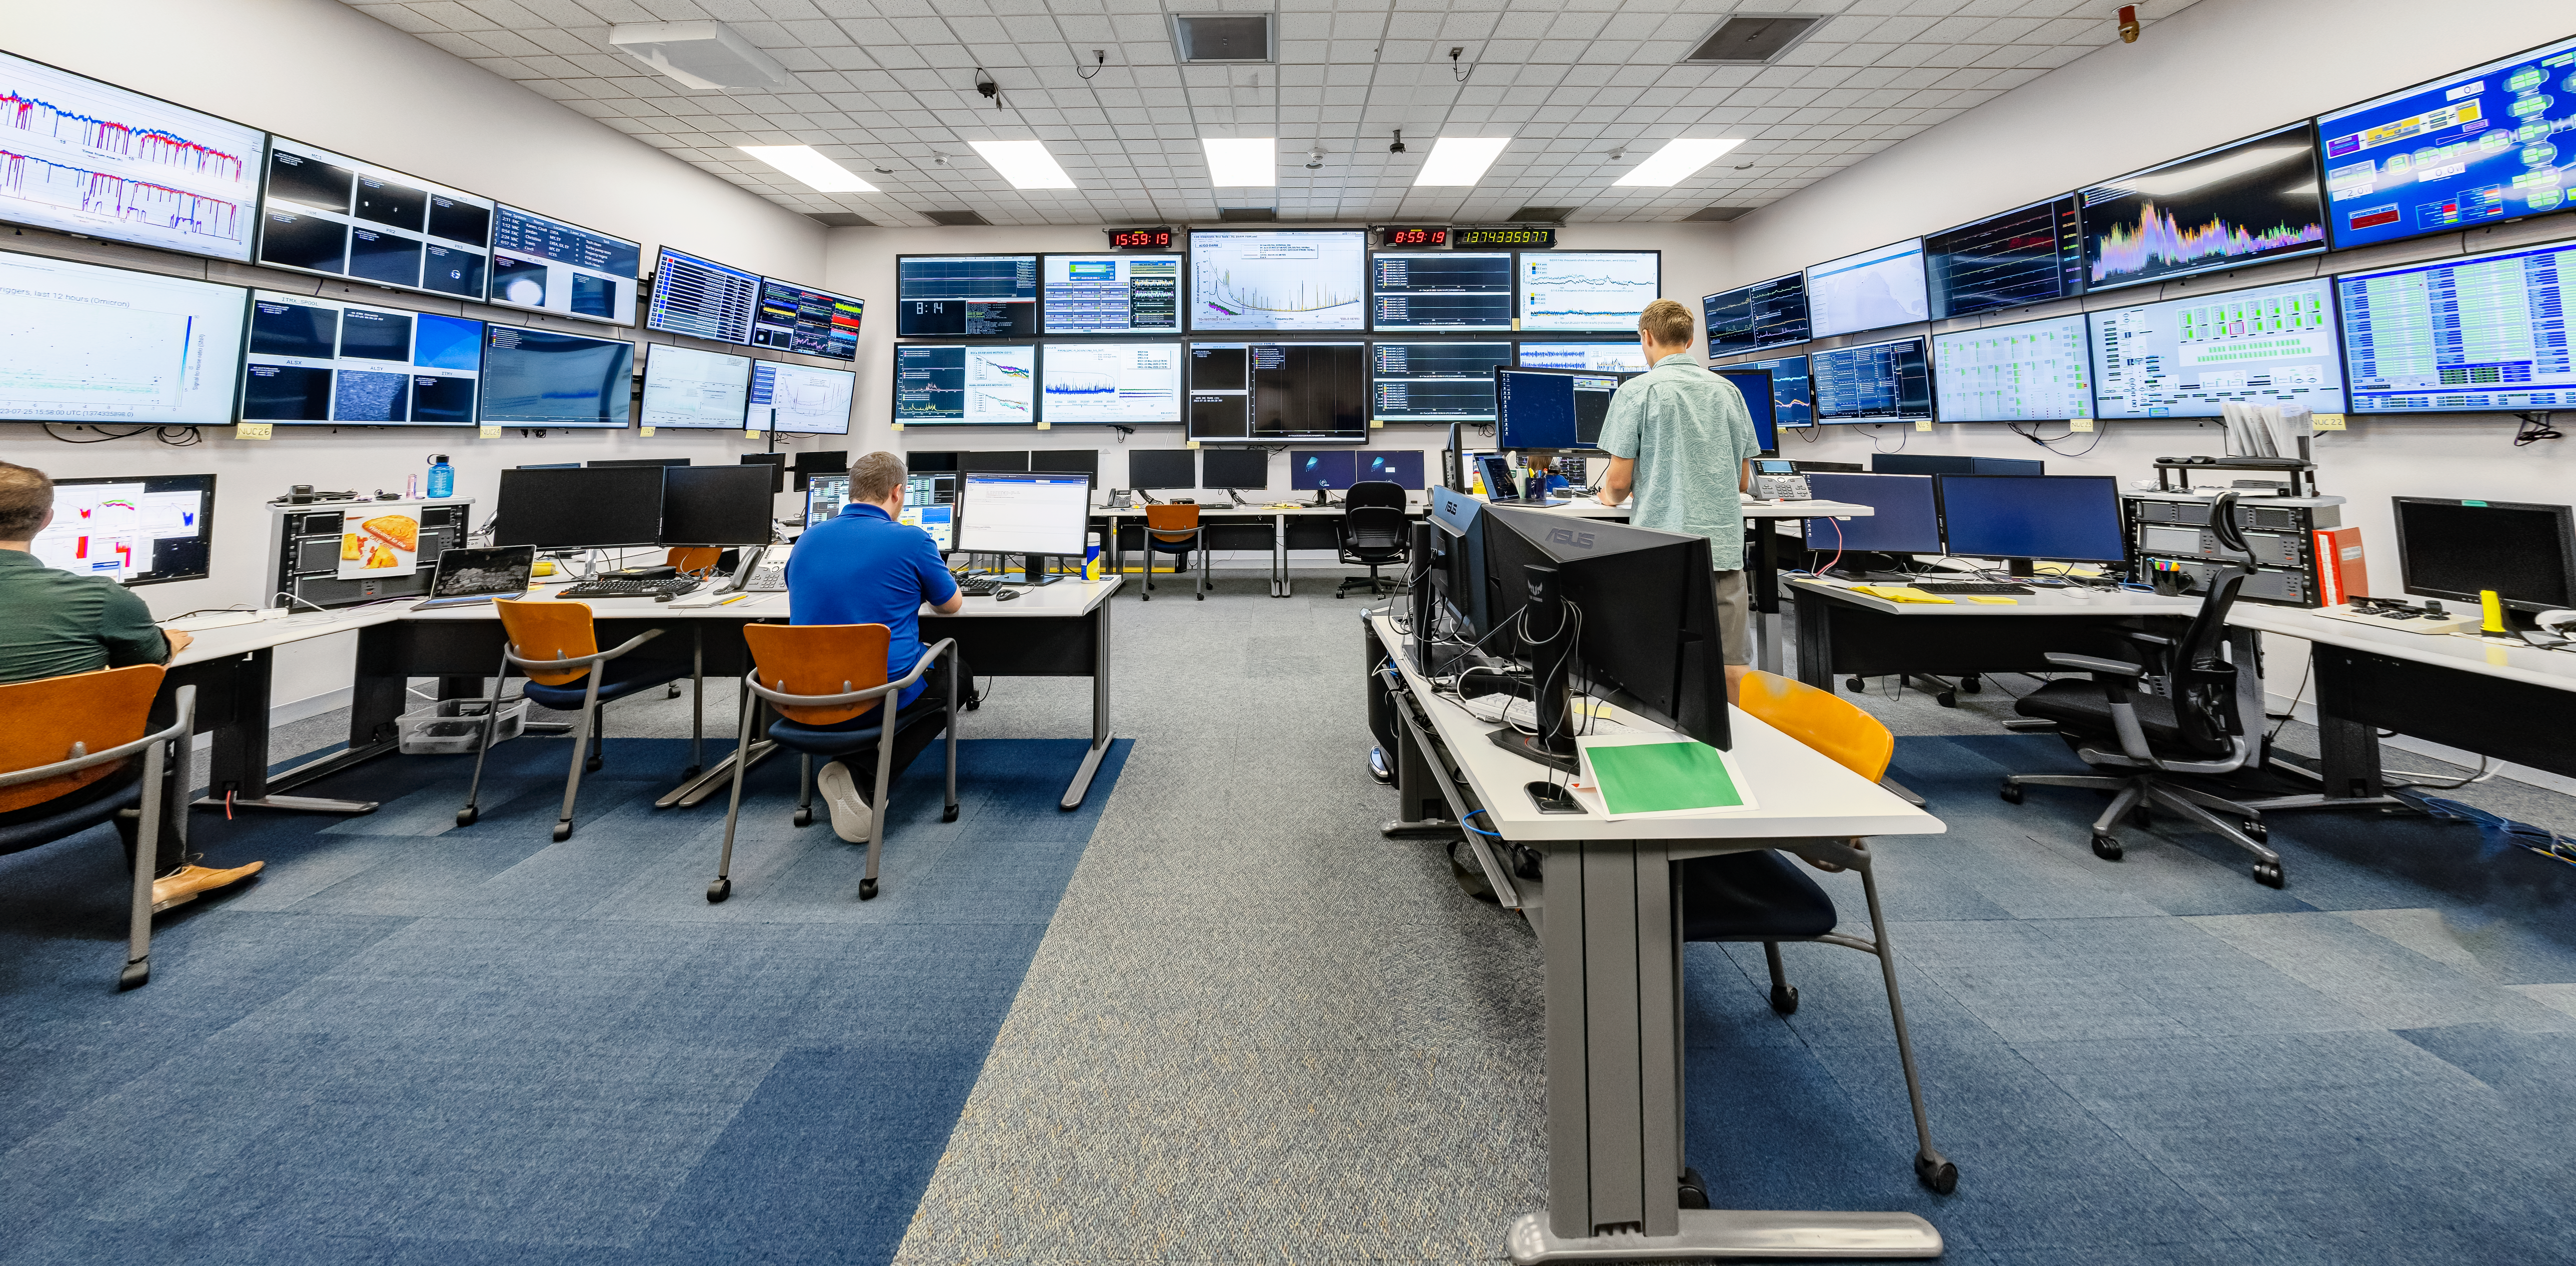

Control Room of LIGO at Hanford, Washington

LIGO, the Laser Interferometer Gravitational-Wave Observatory, consists of two widely-separated interferometers within the United States — one in Hanford, Washington and the other in Livingston, Louisiana — operated in unison to detect gravitational waves. Here the Hanford facility is seen. LIGO was designed to open the field of gravitational-wave astrophysics through the direct detection of gravitational waves predicted by Einstein’s General Theory of Relativity. The multi-kilometer-scale gravitational wave detectors use laser interferometry to measure the minute ripples in space-time caused by passing gravitational waves from cataclysmic cosmic events such as colliding neutron stars or black holes, or by supernovae.

Credit: NOIRLab/LIGO/NSF/AURA/T. Matsopoulos